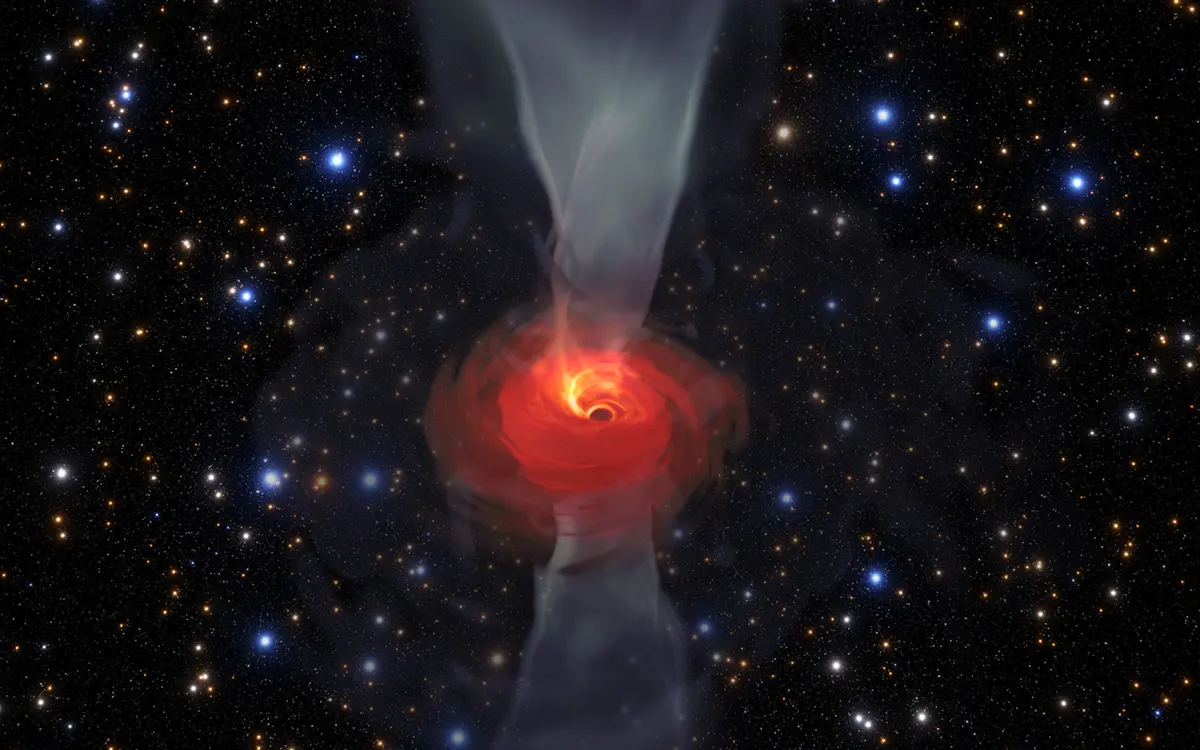

Simulation of a Supermassive Black Hole

In anticipation of the first image of a black hole, Jordy Davelaar and colleagues built a virtual reality simulation of one of these fascinating astrophysical objects. Their simulation shows a black hole surrounded by luminous matter. This matter disappears into the black hole in a vortex-like way, and the extreme conditions cause it to become a glowing plasma. The light emitted is then deflected and deformed by the powerful gravity of the black hole.

Credit: Jordy Davelaar et al./Radboud University/BlackHoleCam